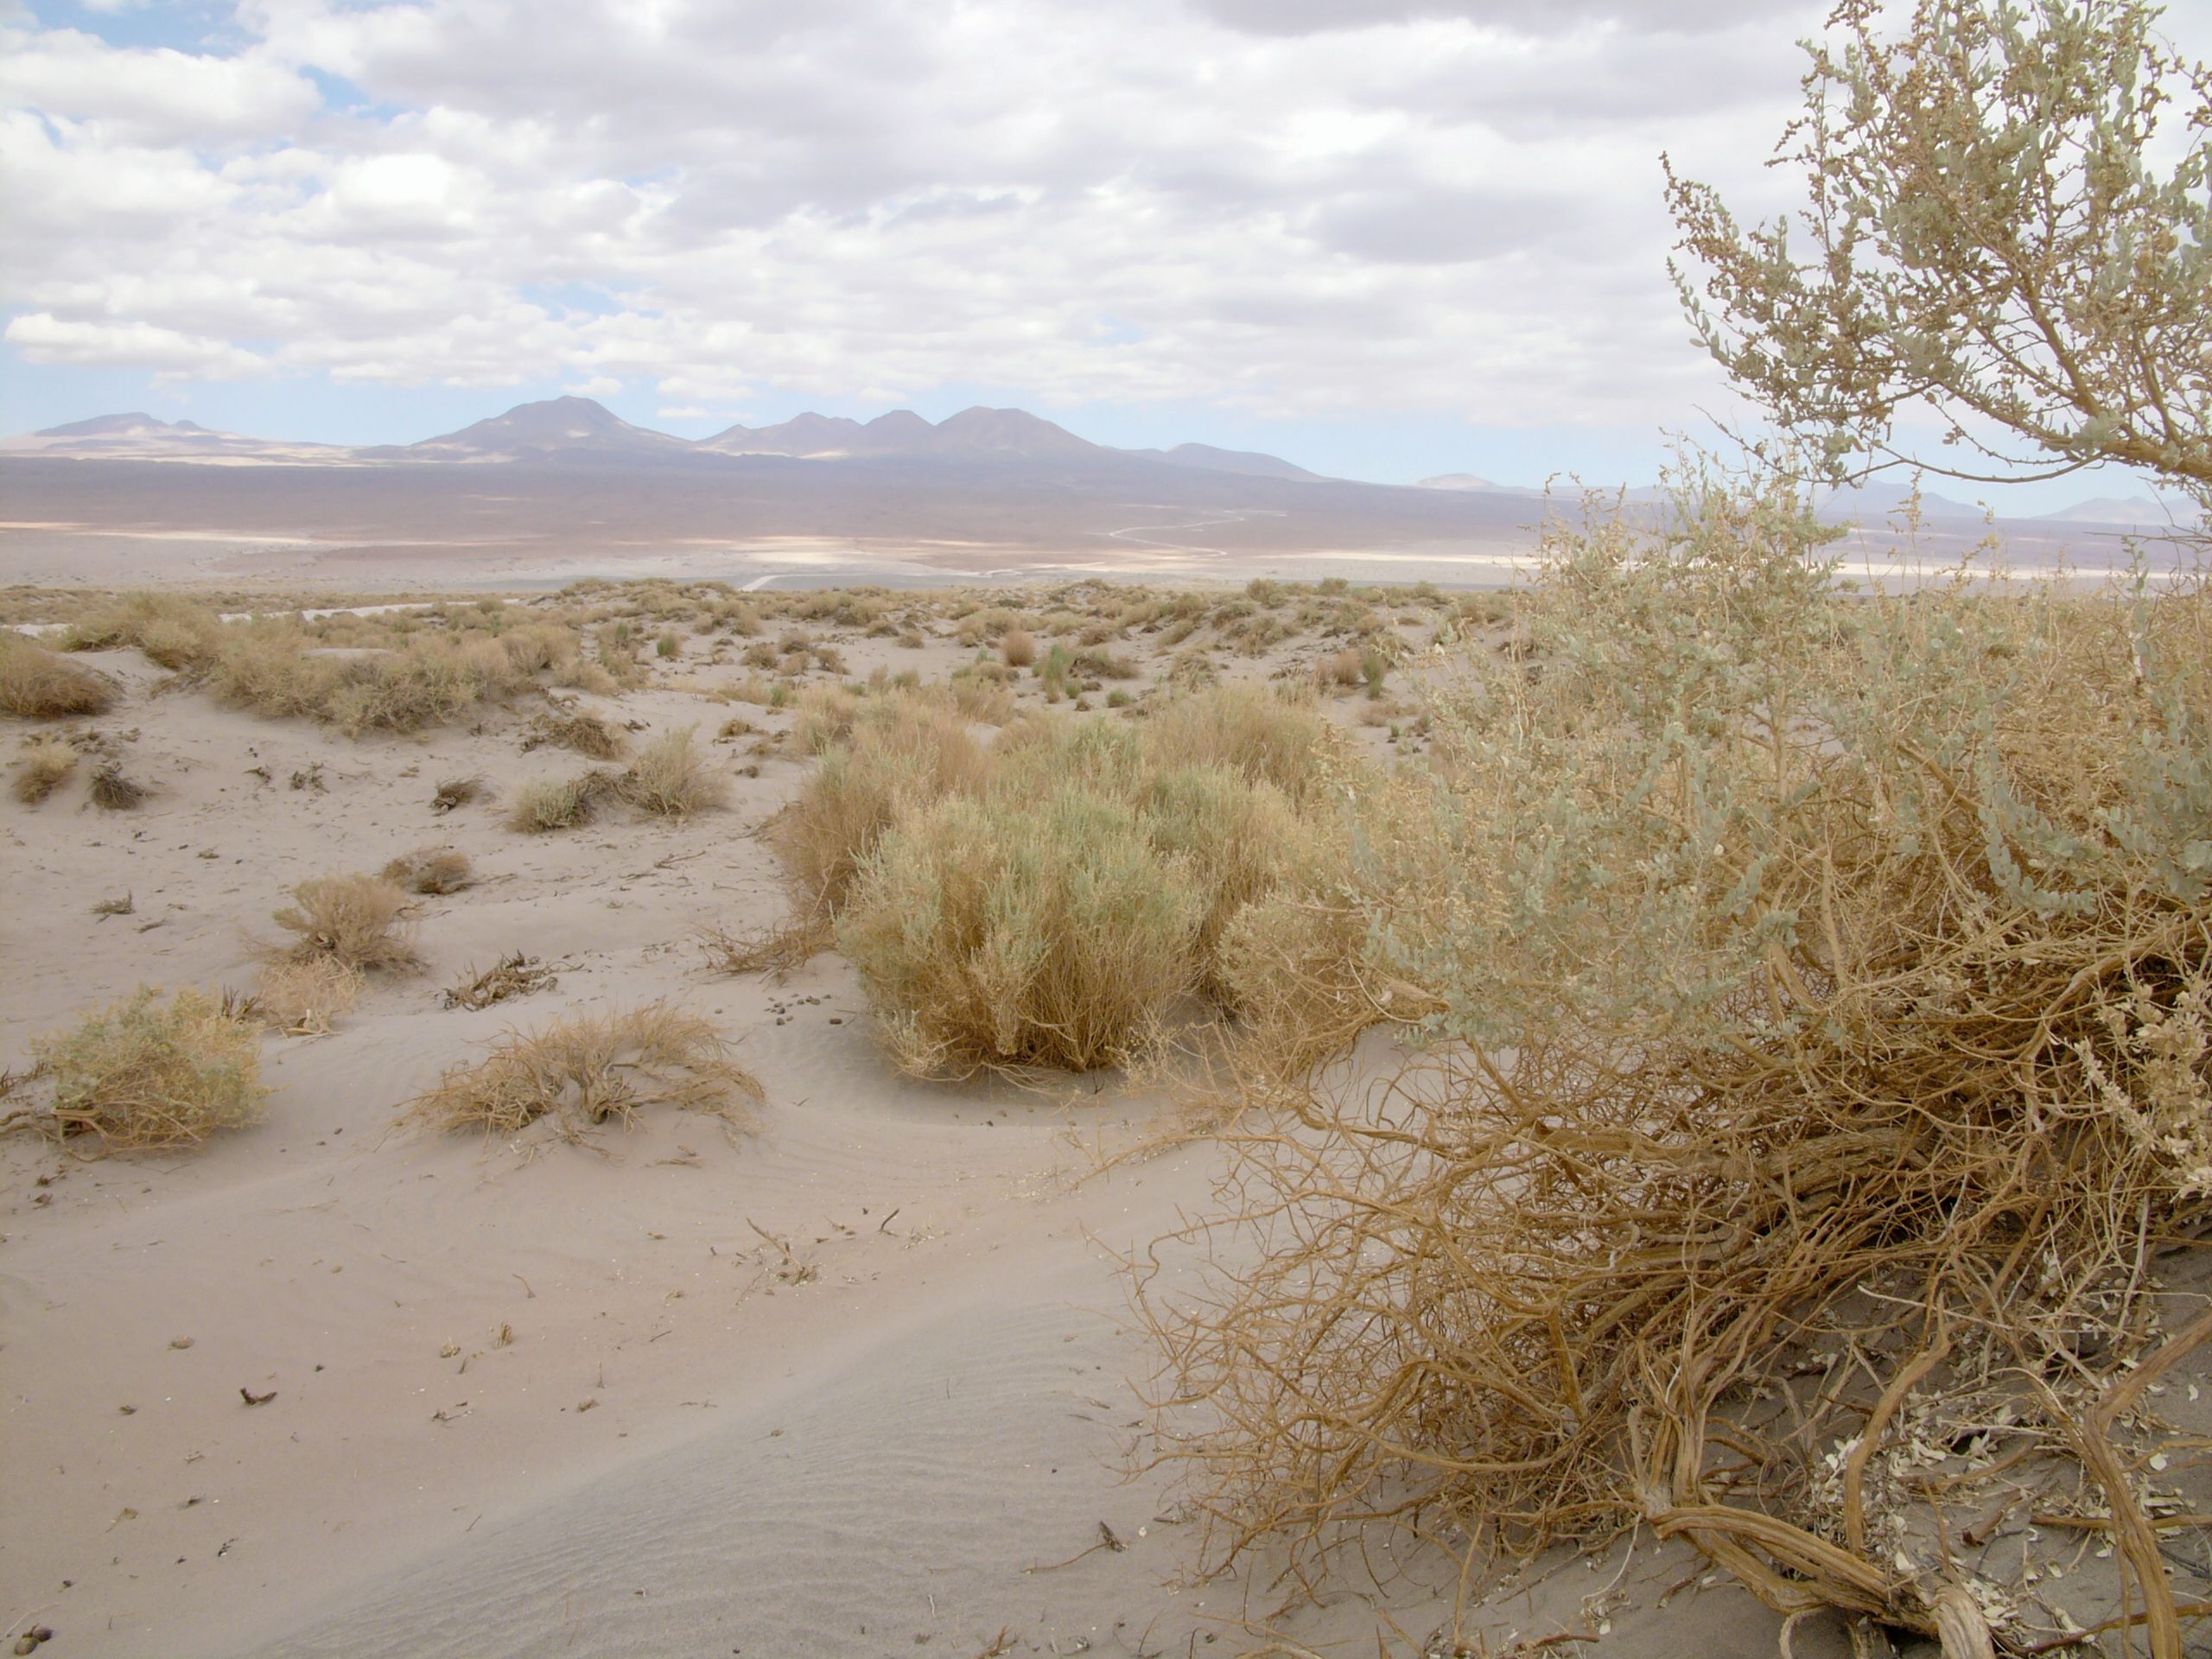

Desert flora

A hint of life in the Chilean desert. This plant is typical of the natural environment around the ALMA site. This picture was obtained in August 2004.

Credit: ESO